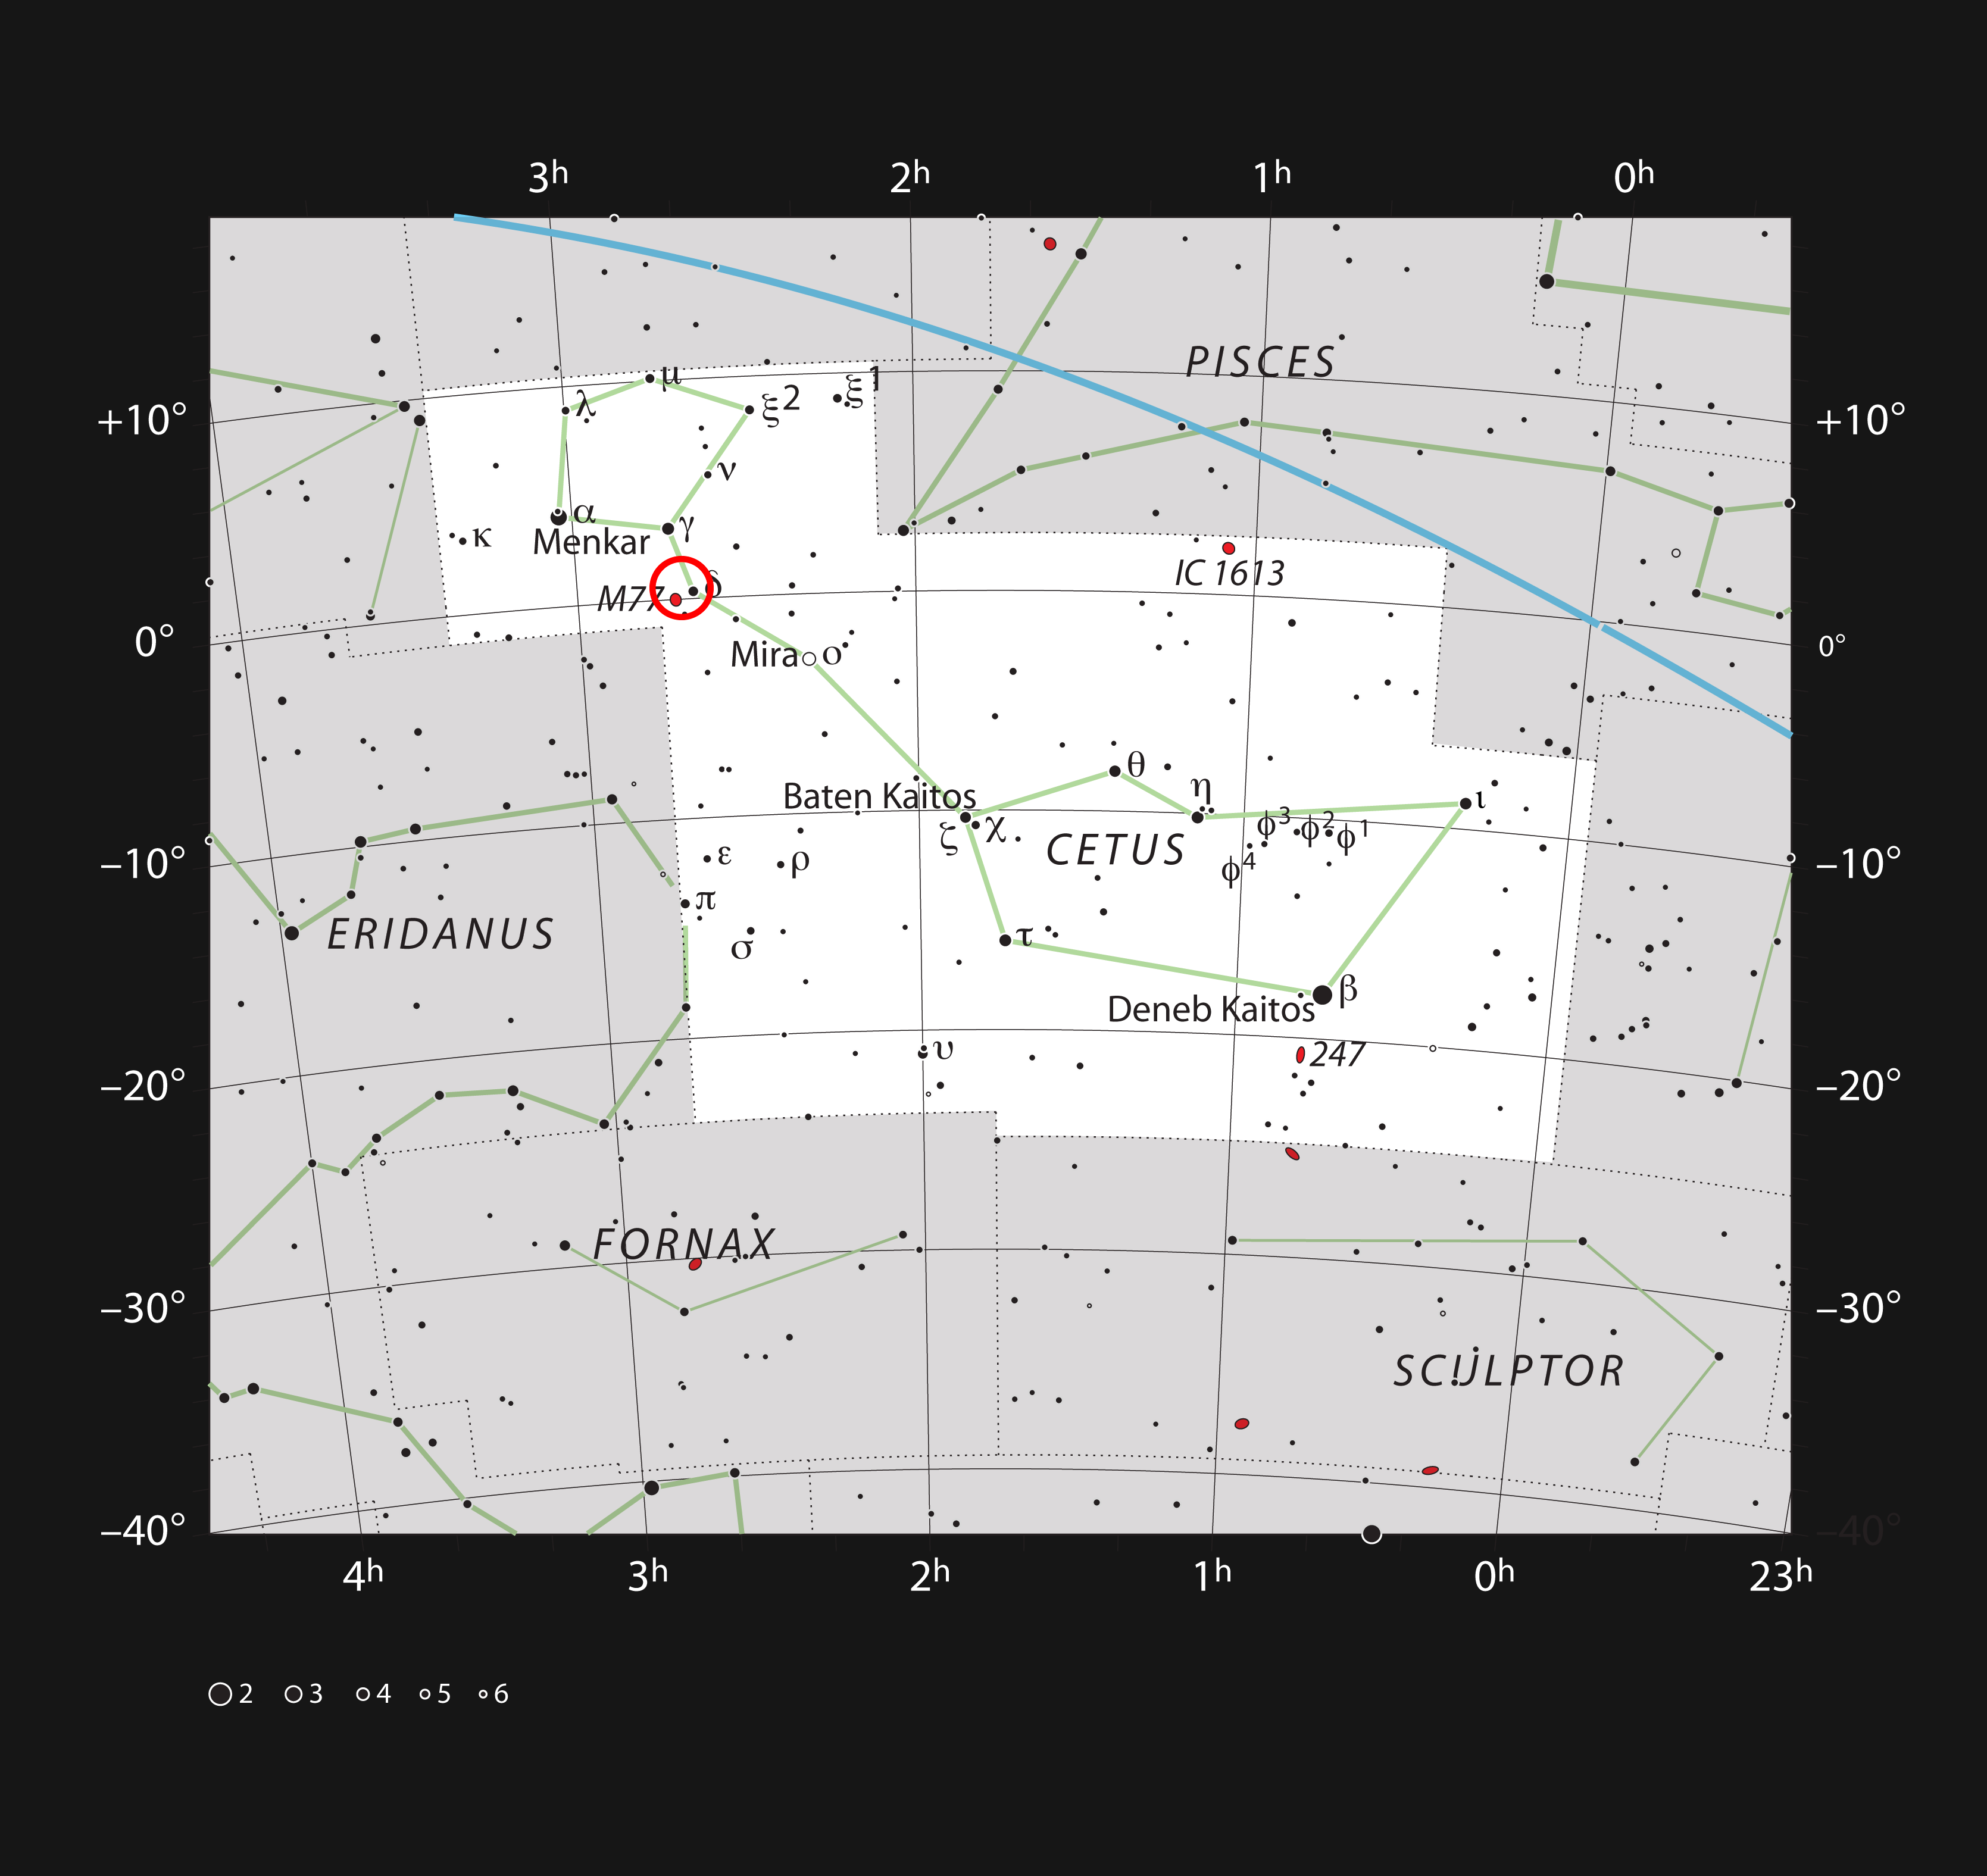

The edge-on spiral galaxy NGC 1055 in the constellation of Cetus (The Sea Monster)

This chart shows the location of the edge-on spiral galaxy NGC 1055 in the constellation of Cetus (The Sea Monster). It shows most stars visible to the unaided eye on a dark and clear night. The galaxy, marked with a red circle and close to the brighter galaxy Messier 77, can be seen with a moderate amateur telescope as a faint elongated smudge.

Credit: ESO, IAU and Sky & Telescope